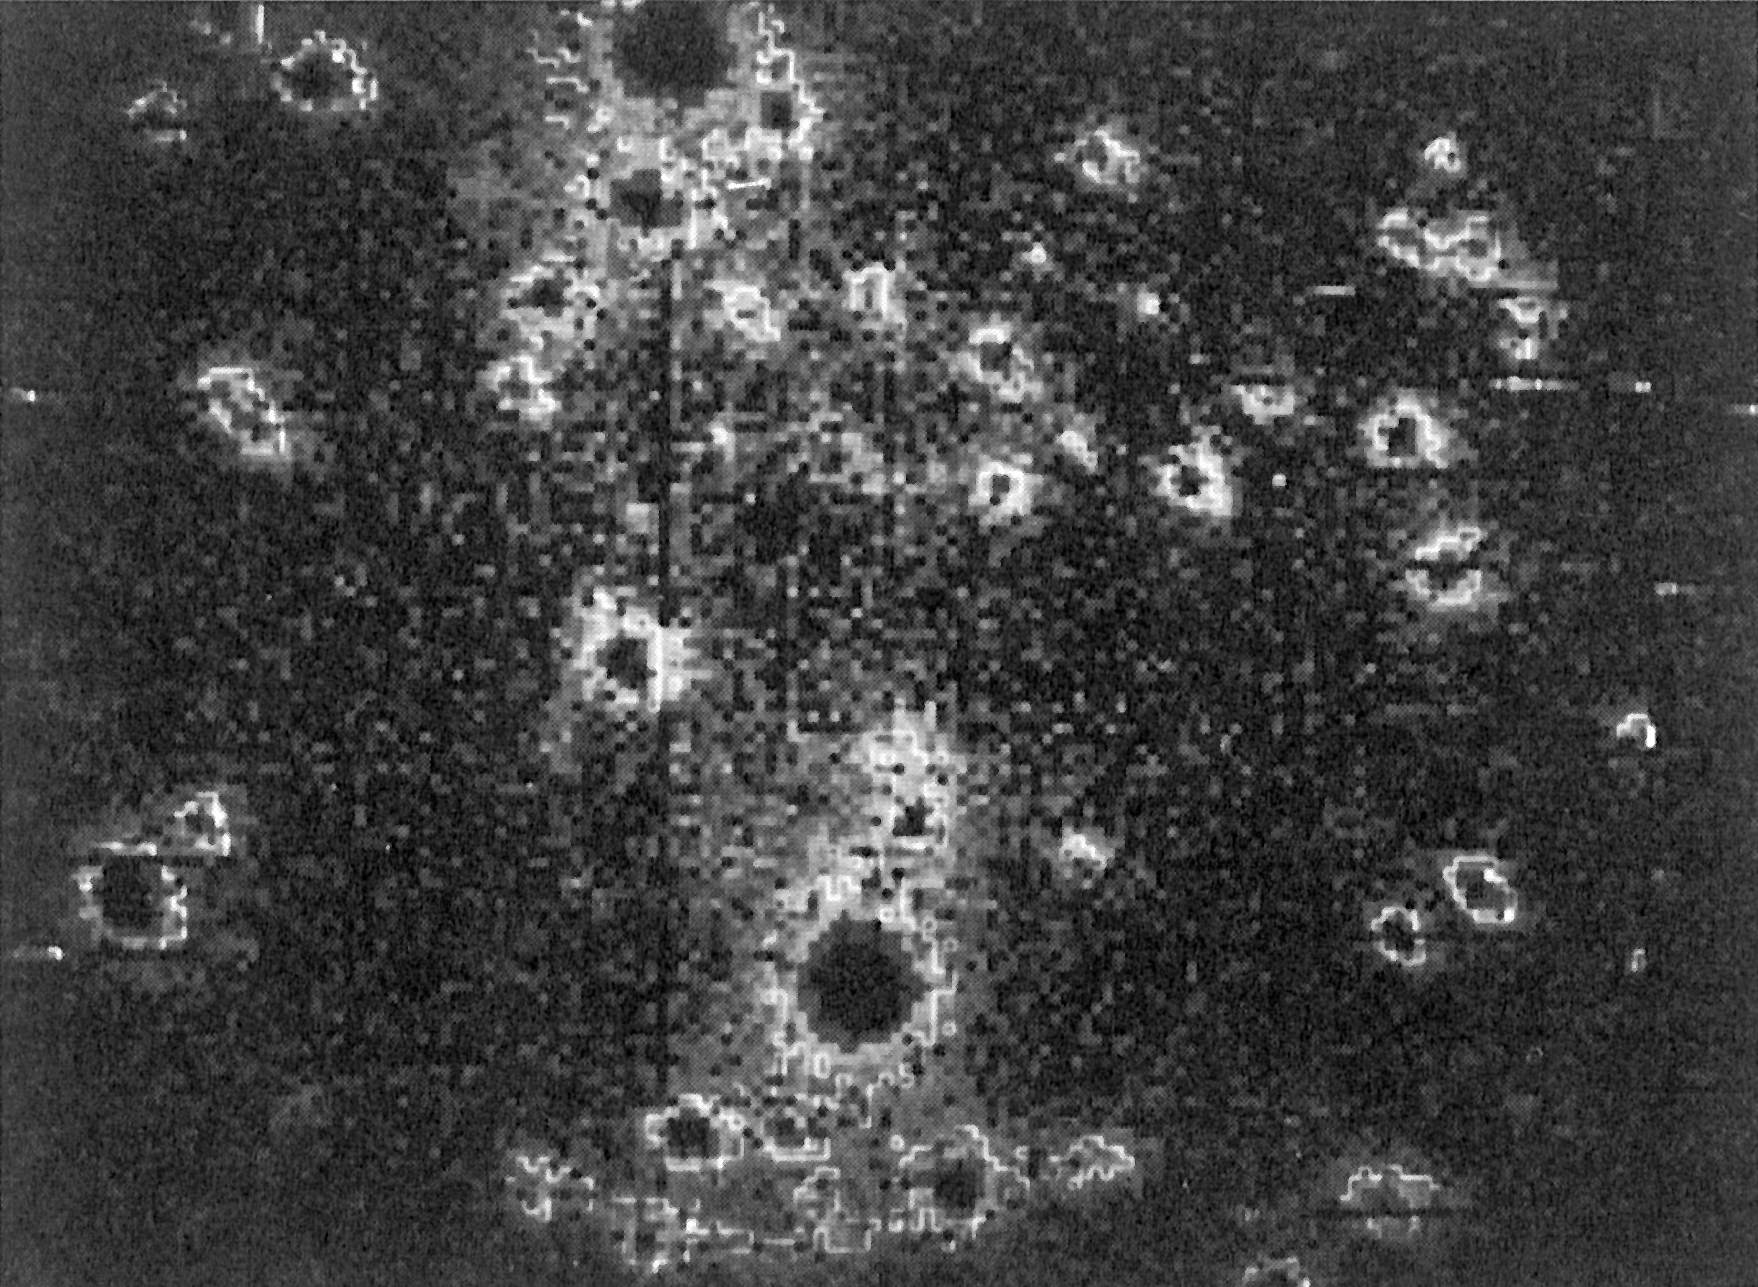

A gravitational Einstein Ring

The prototype of a new class of astrophysical phenomena has now been interpreted. Studies of other objects of the same type will open entirely new vistas in the exploration of the nature of distant galaxies.

Credit: ESO